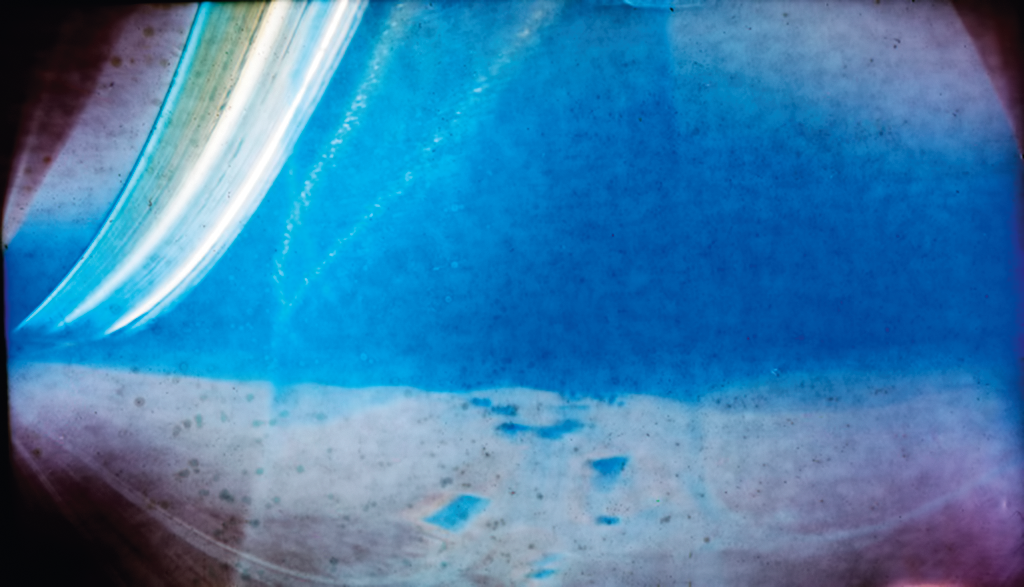

A solargraph of three months of sunsets at La Silla

"Solargraphy" is a technique which uses a pinhole camera to capture the movements of the Sun in the sky over long periods of time (weeks or even months). This allows one to obtain continuous solar trails, with an unusual artistic effect. This solargraph was taken at La Silla looking northwest from the CAT telescope dome and shows three months of sunsets over the Pacific. For more information about this solargraph, please see ESO Messenger 141, p 43 (PDF).

Credit: ESO/R. Fosbury/T. Trygg/G. Hüdepohl (atacamaphoto.com)/A. Kaufer